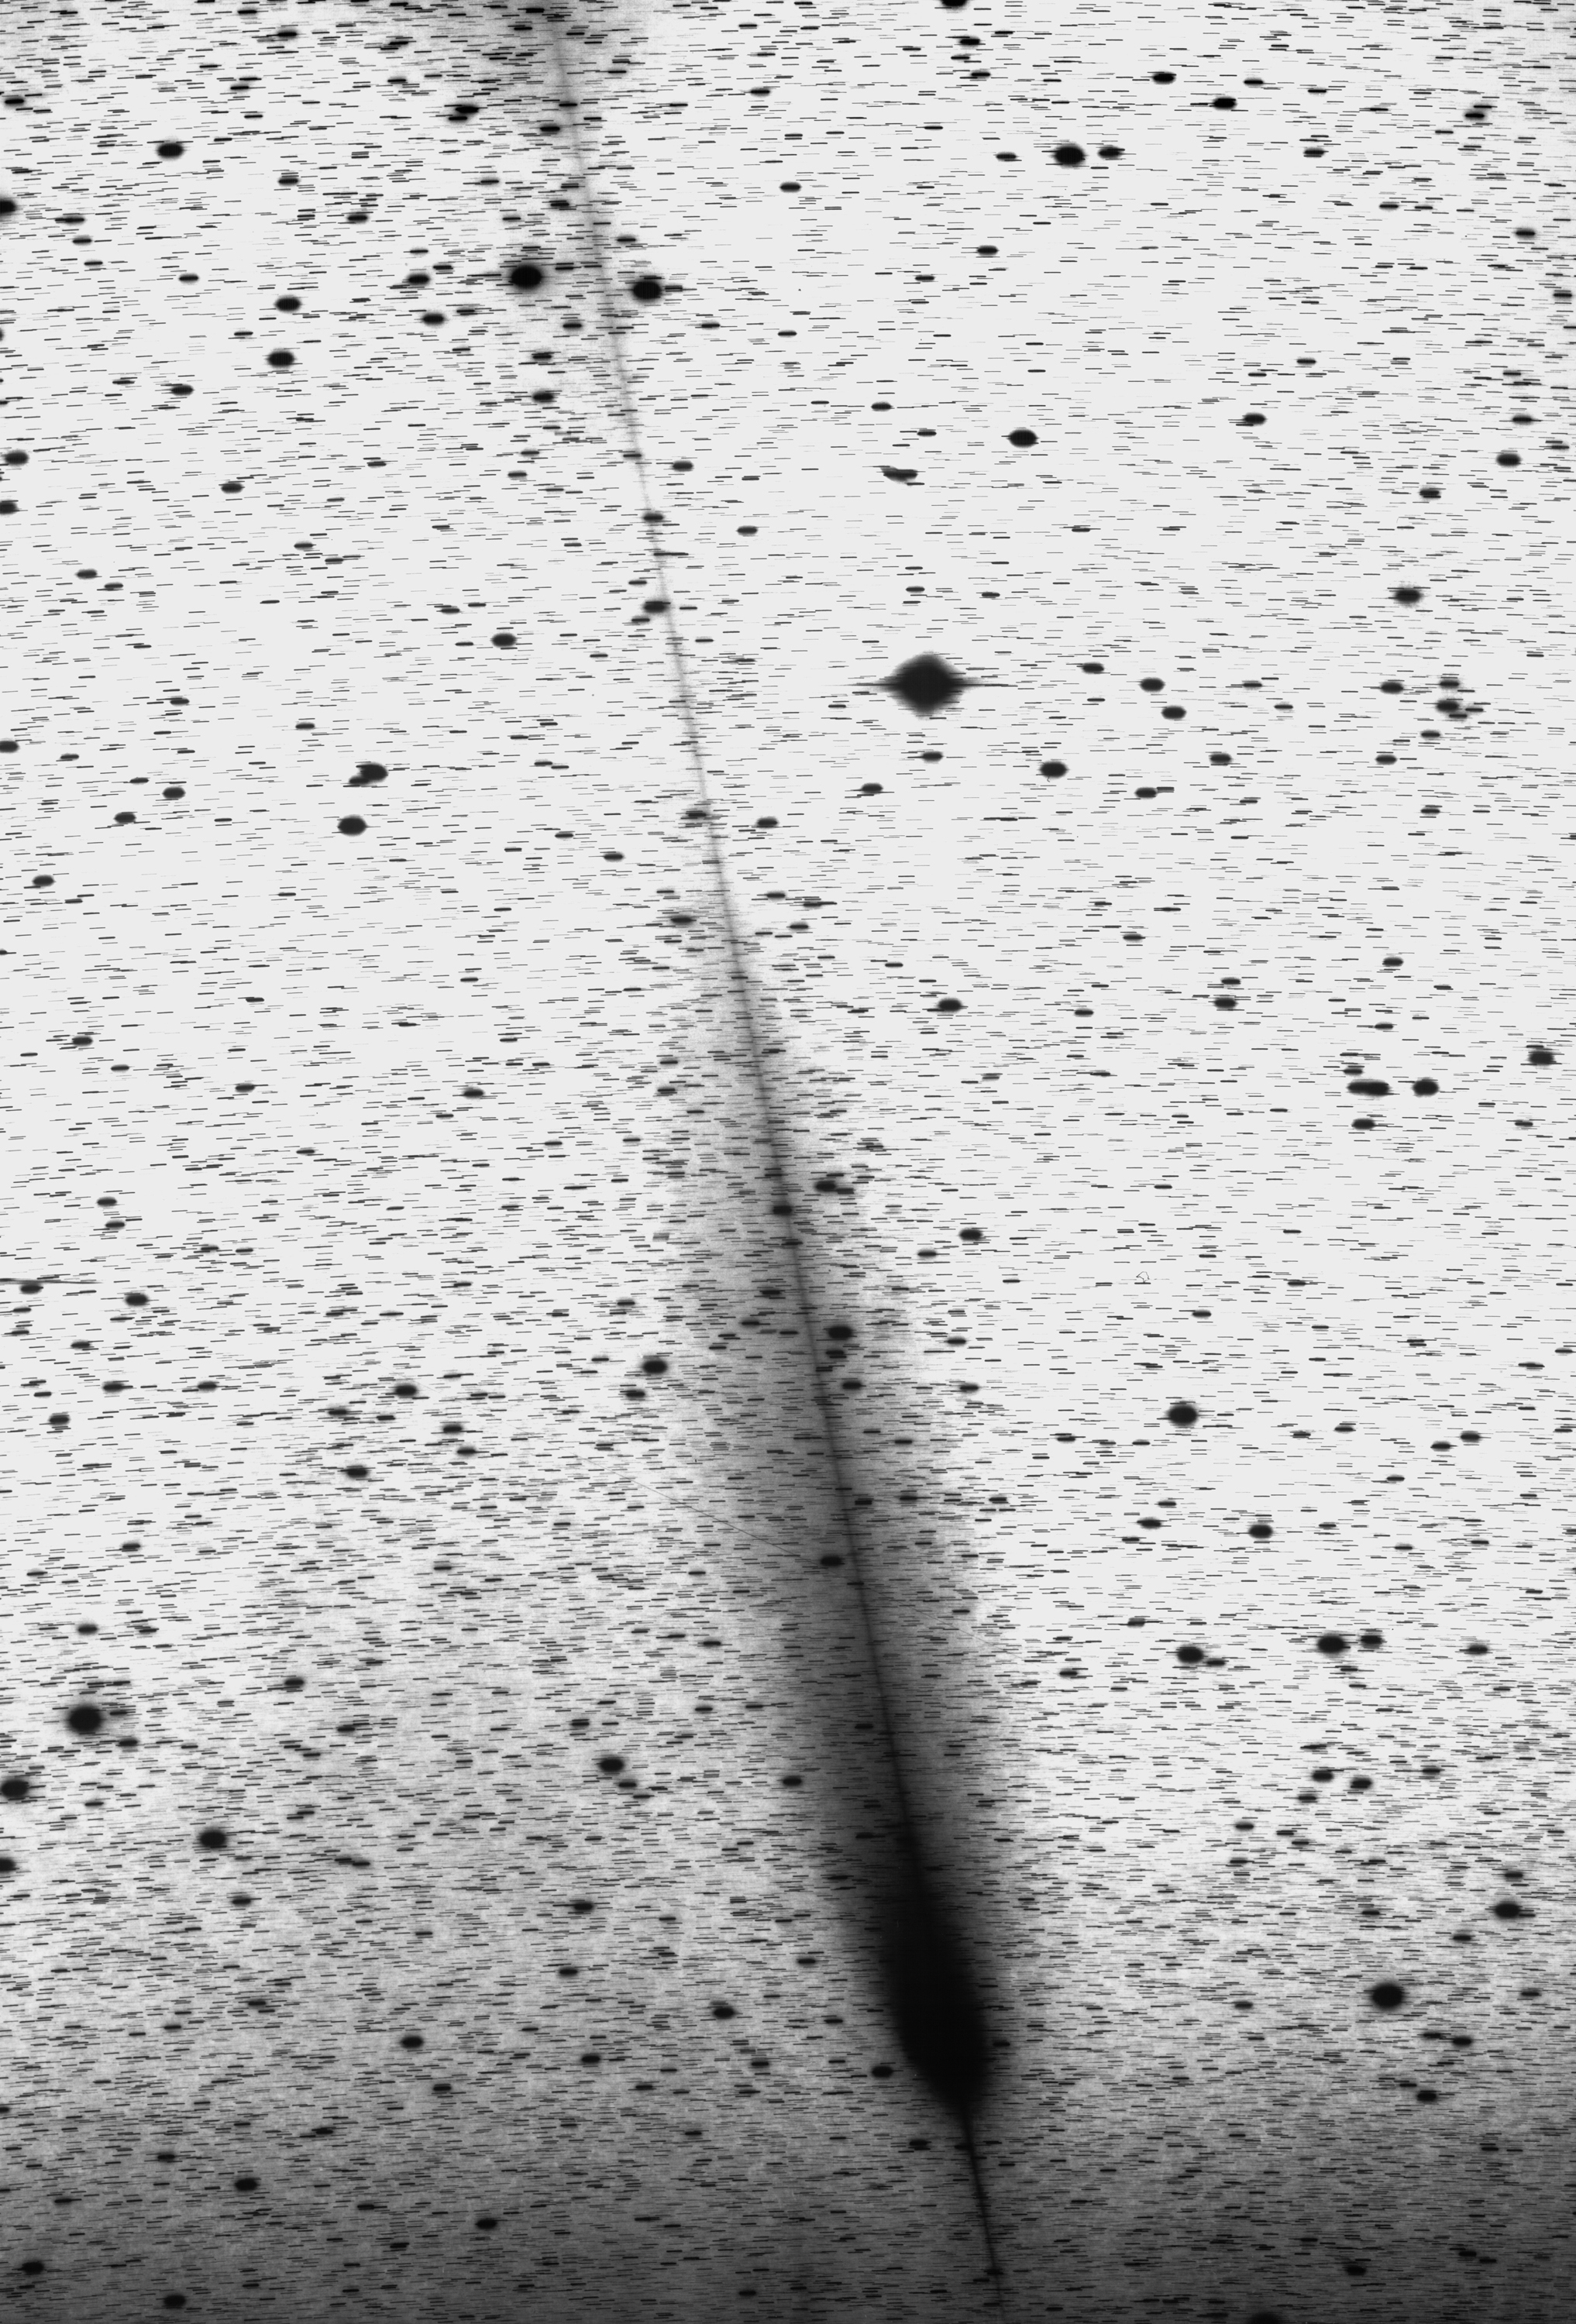

The unusual tails of comet Hale-Bopp

Comet Hale-Bopp photographed with the ESO 1-metre Schmidt Telescope on January 4, 1998 on a red-sensitive film/filter combination (Kodak 4415 + RG630), recording the comet's light in the 6300-7000 A spectral interval. The exposure lasted 2 hours; the seeing was very good (0.8 arcsec). Observer: Guido Pizarro.

Credit: ESO